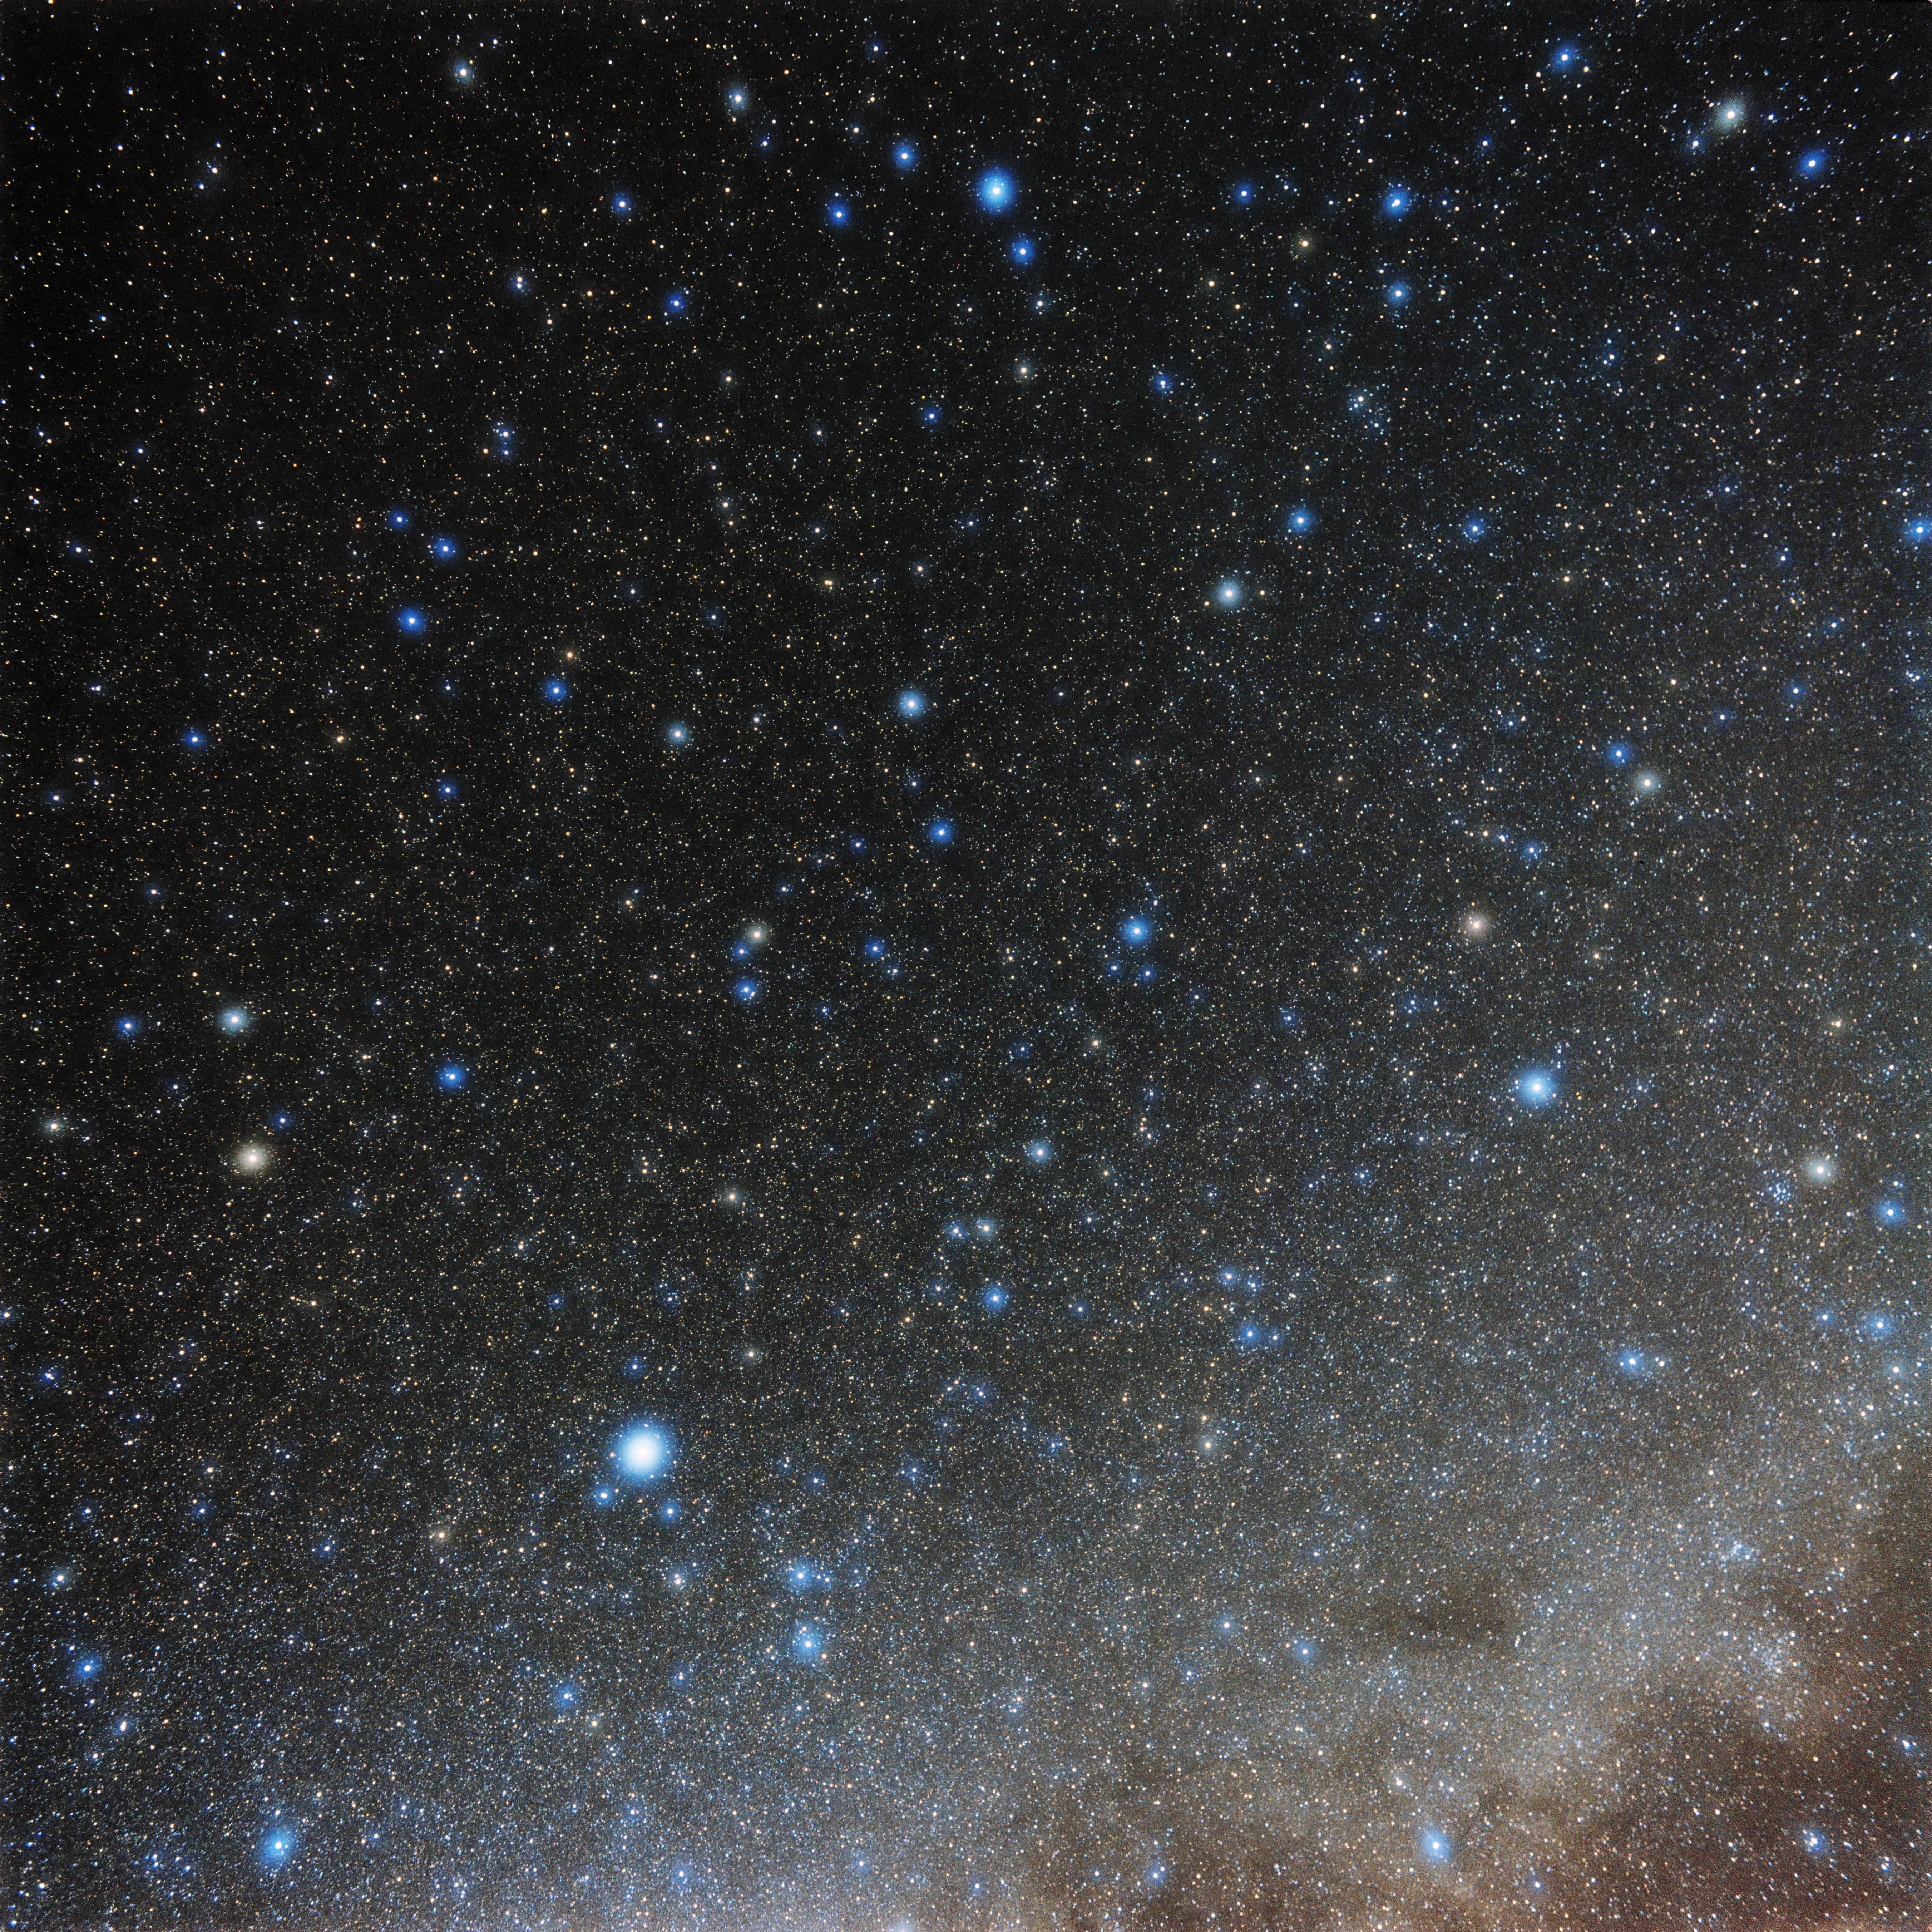

88 Constellations Piece

One piece of Eckhard Slawik's all-sky photo for NOIRLab's 88 Constellations Project.

Credit: NOIRLab/NSF/AURA/E. Slawik